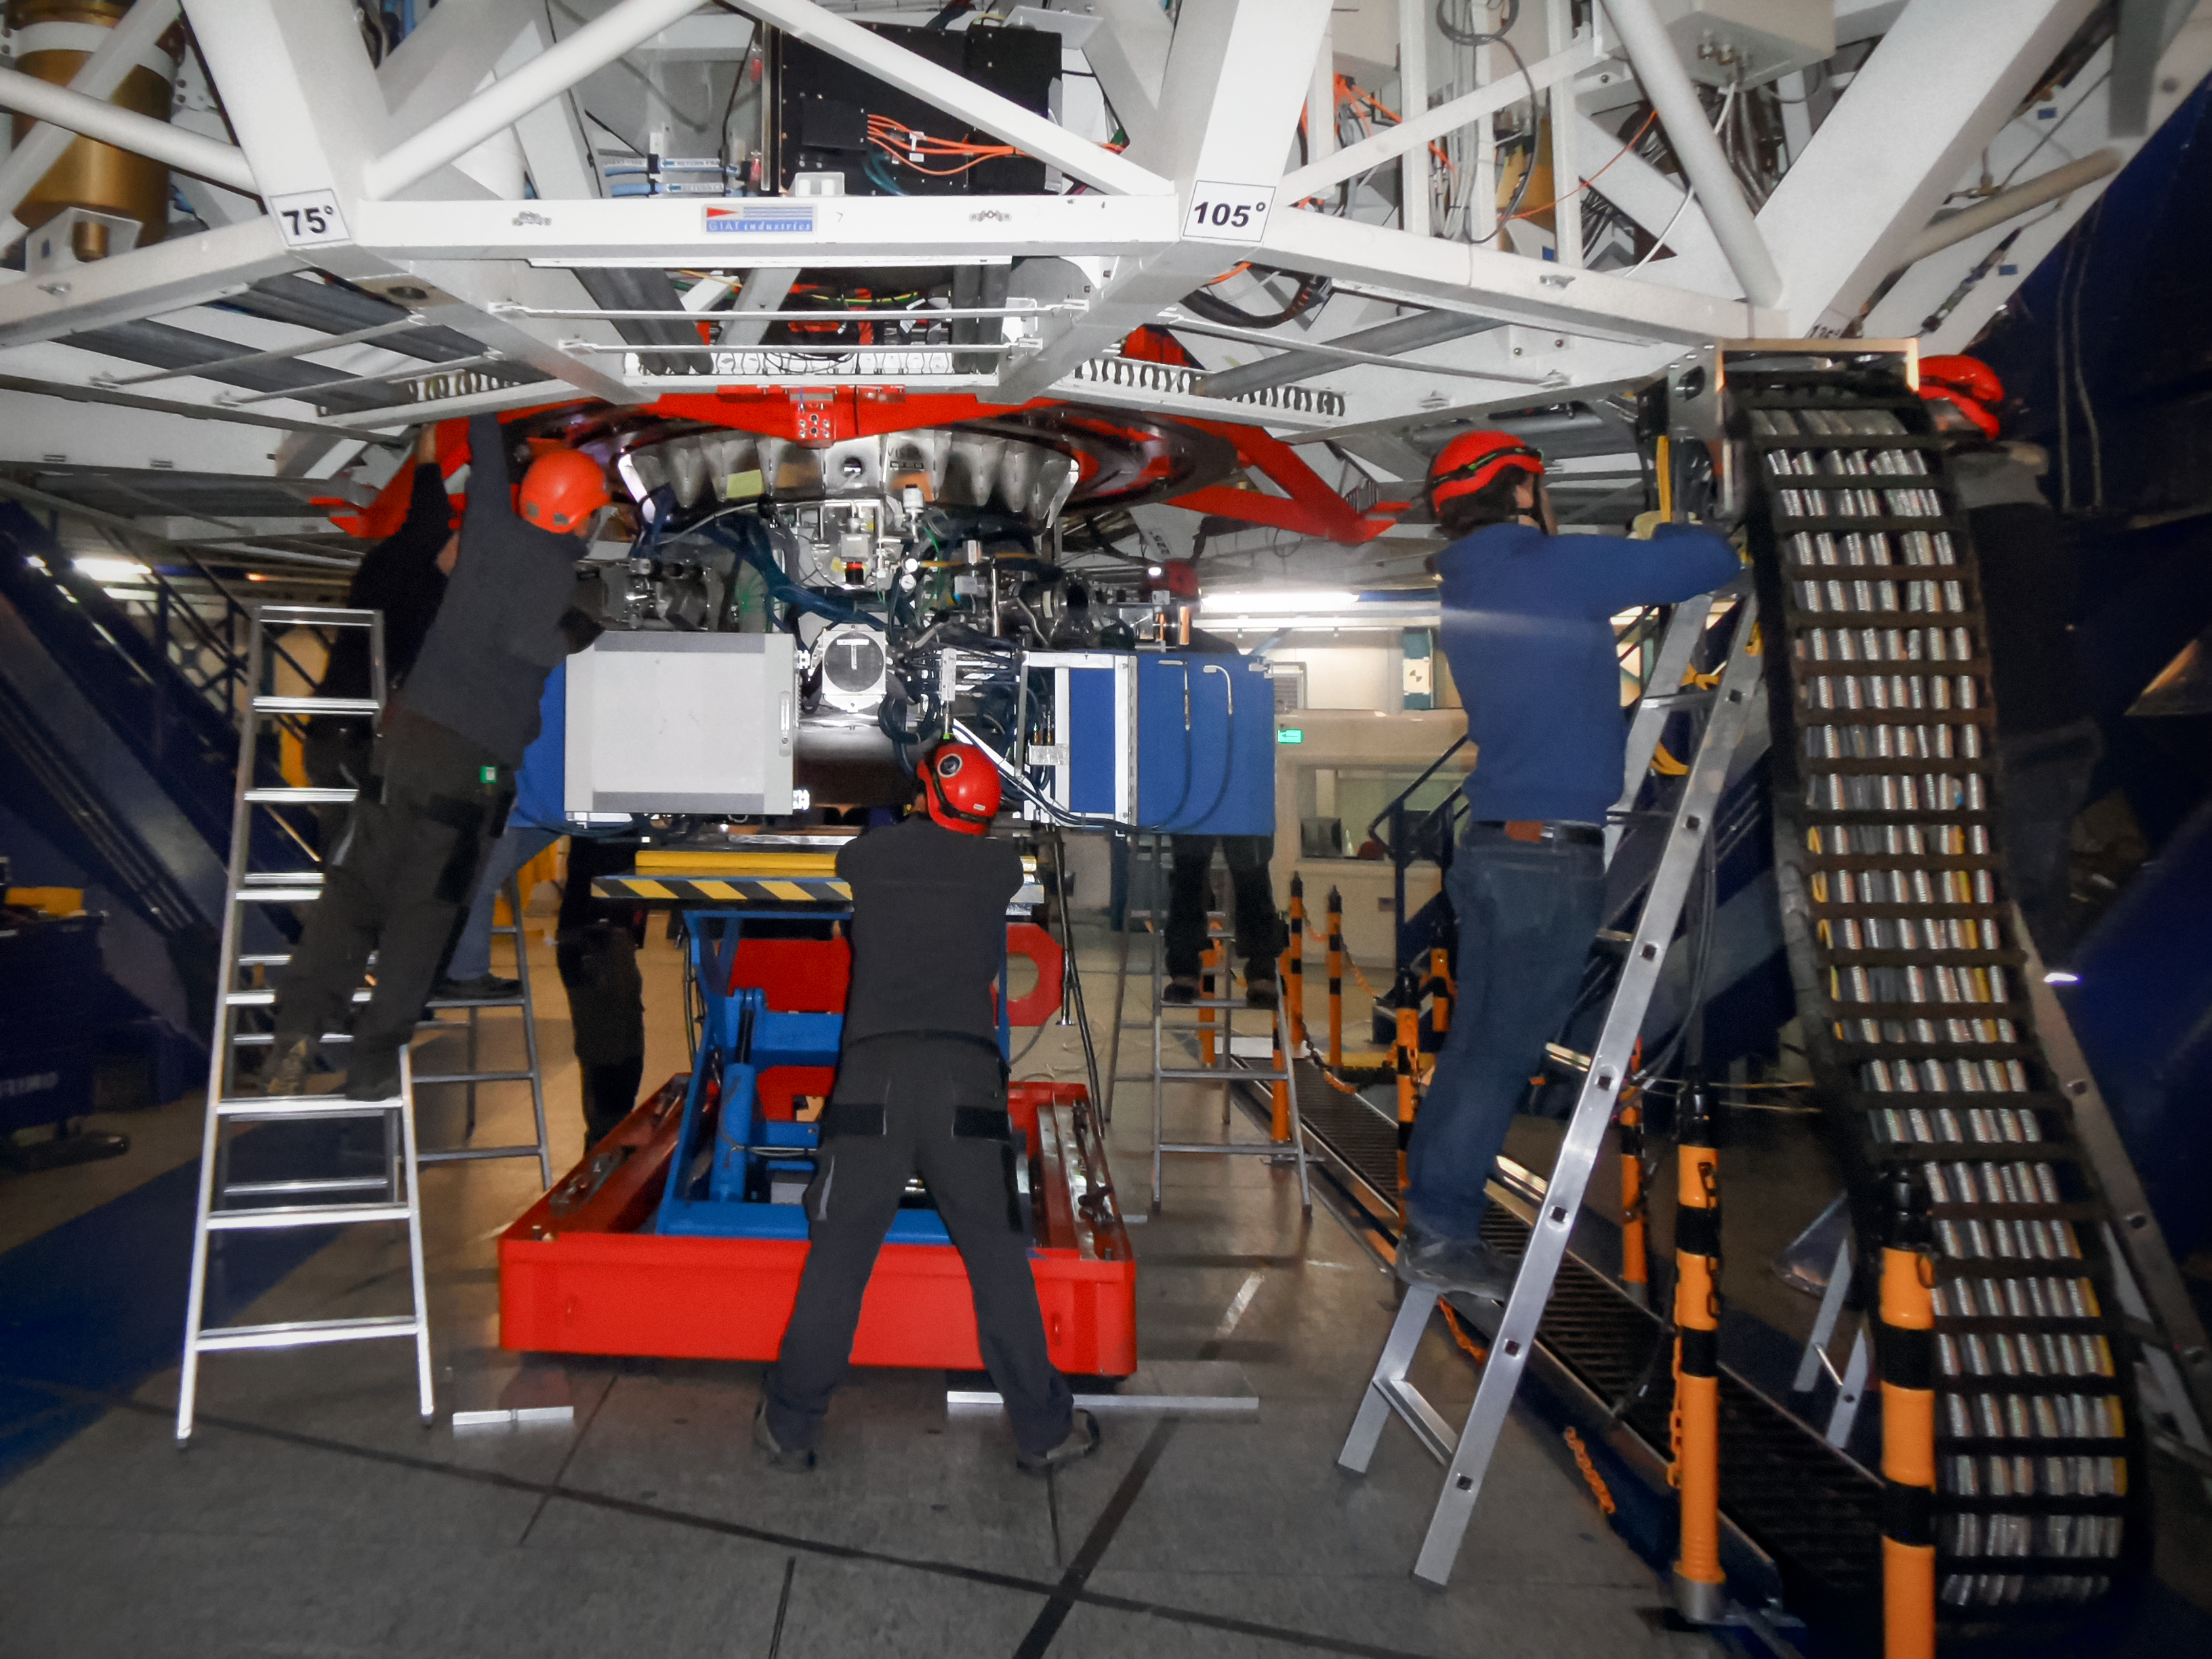

Grand VISIR

ESO’s Very Large Telescope (VLT) has recently received an upgraded addition to its suite of advanced instruments. On 21 May 2019 the newly modified instrument VISIR (VLT Imager and Spectrometer for mid-Infrared) made its first observations since being modified to aid in the search for potentially habitable planets in the Alpha Centauri system, the closest star system to Earth.

This image shows the NEAR experiment being mounted on the Cassegrain focus of the VLT’s UT4.

Credit: ESO/ NEAR Collaboration